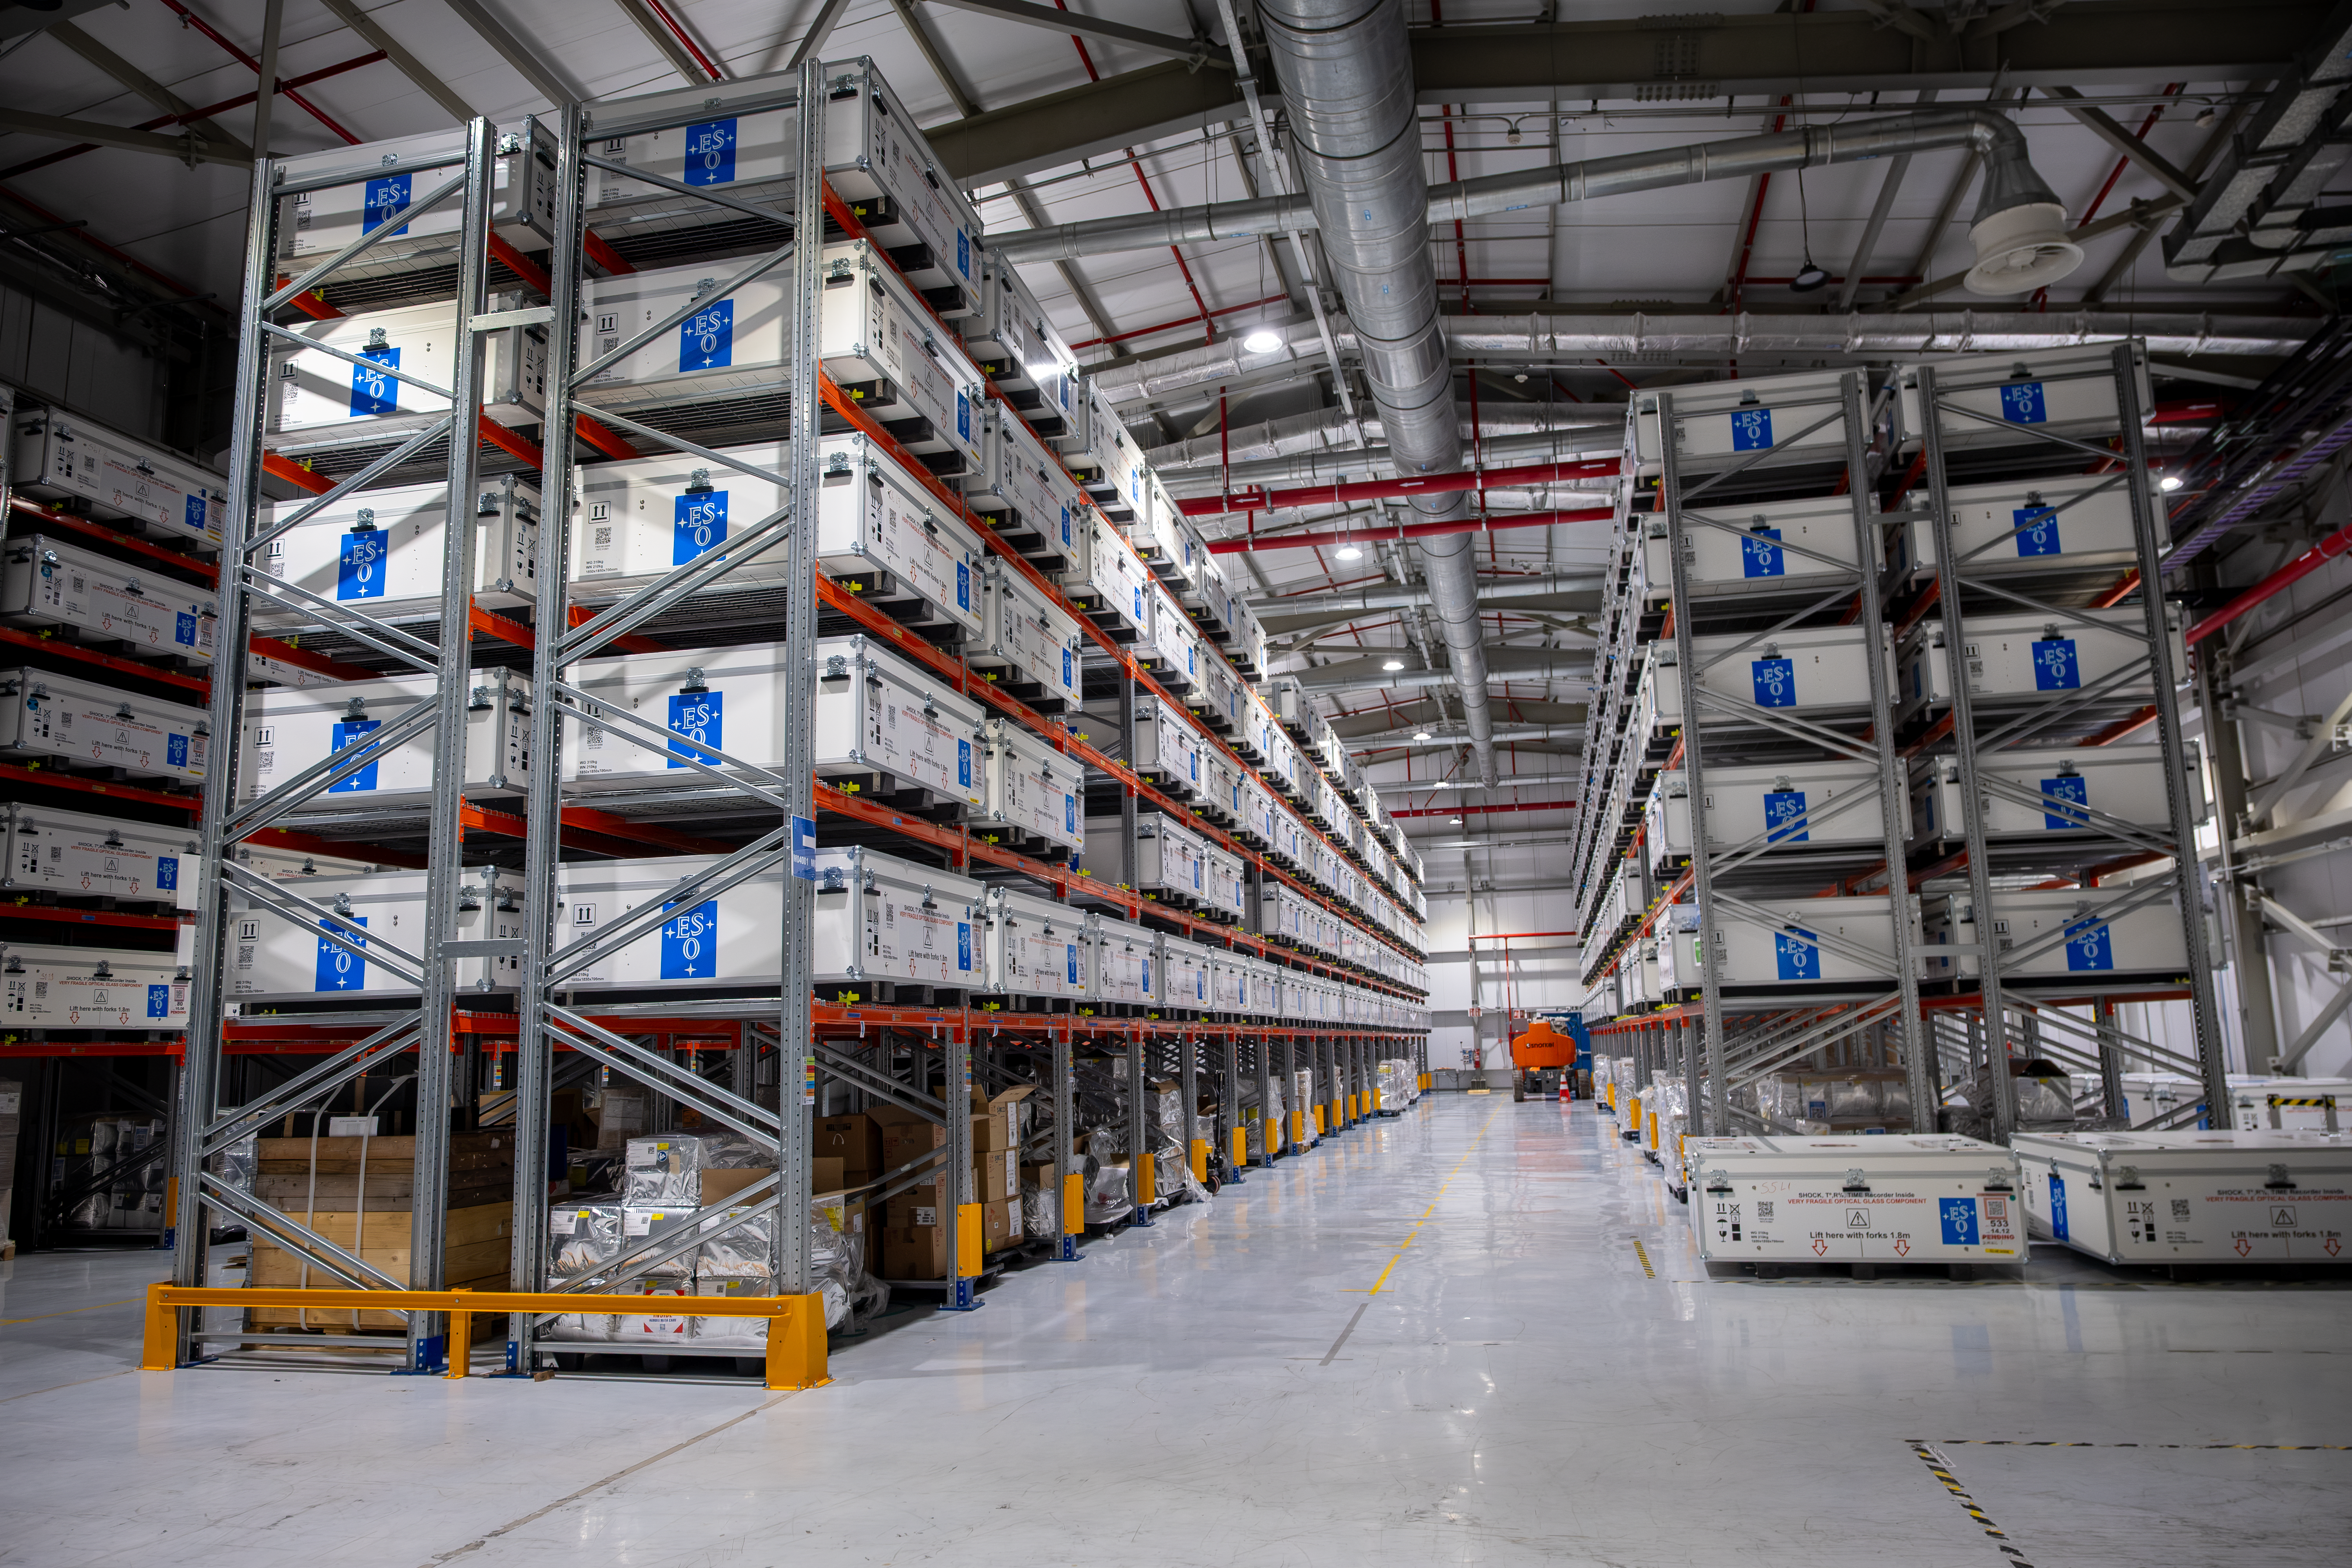

ELT Technical Facility

The ELT Technical facility at Paranal Observatory is the maintenance hub for ESO’s Extremely Large Telescope (ELT), currently under construction in Chile’s Atacama Desert. The facility currently stores the mirror segments that will comprise the main mirror of the ELT. This giant warehouse, built on a 6500-square-metre parcel of land, was designed and constructed by Abengoa Chile.

Credit: ESO